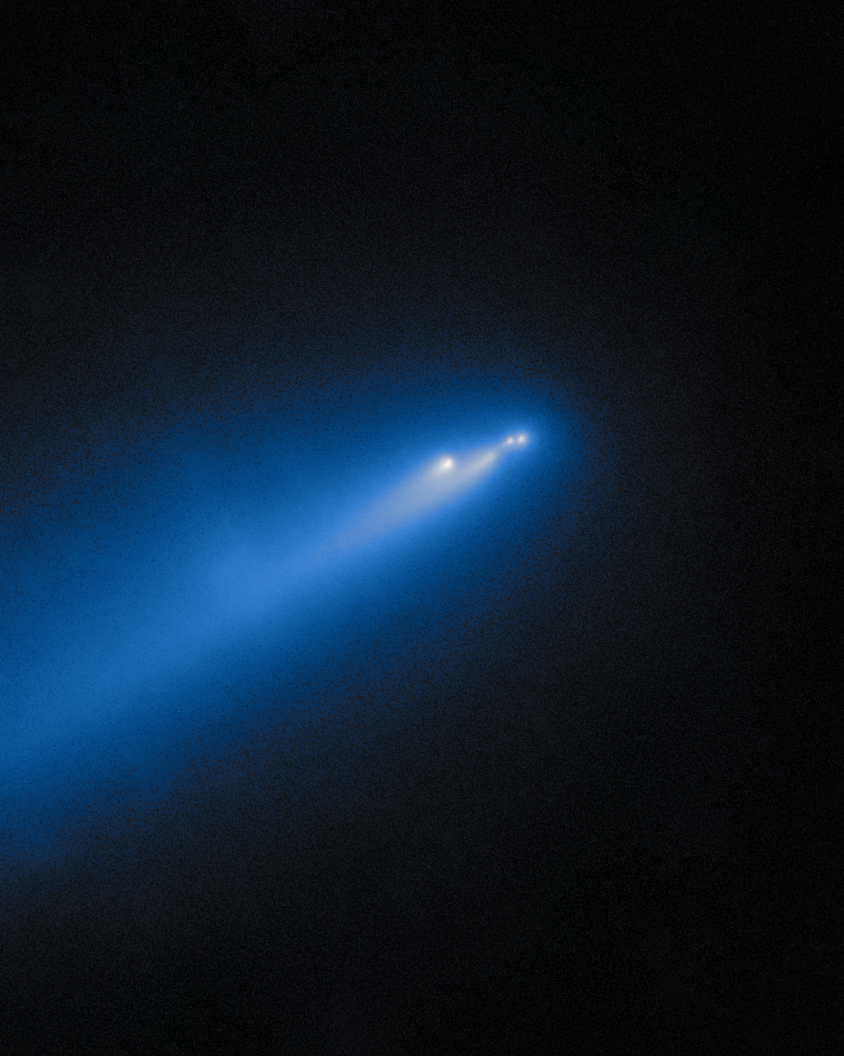

Gemini North Catches Crumbling Comet C/2025 K1 (ATLAS) (6 December 2025)

On 11 November and 6 December 2025, the Comet C/2025 K1 (ATLAS) soared in the skies above Maunakea, Hawai‘i, where Gemini North captured it in action! Gemini North is one half of the International Gemini Observatory, supported in part by the U.S. National Science Foundation and operated by NSF NOIRLab. The 11 November observation of C/2025 K1 (ATLAS) was featured as a NOIRLab Image of the Week. You can find a comparison shot of the two observations here.

Credit: International Gemini Observatory/NOIRLab/NSF/AURA/B. BolinImage Processing: J. Miller & M. Rodriguez (International Gemini Observatory/NSF NOIRLab), T.A. Rector (University of Alaska Anchorage/NSF NOIRLab), M. Zamani (NSF NOIRLab) Acknowledgments: PI: Bryce Bolin (Eureka Scientific)